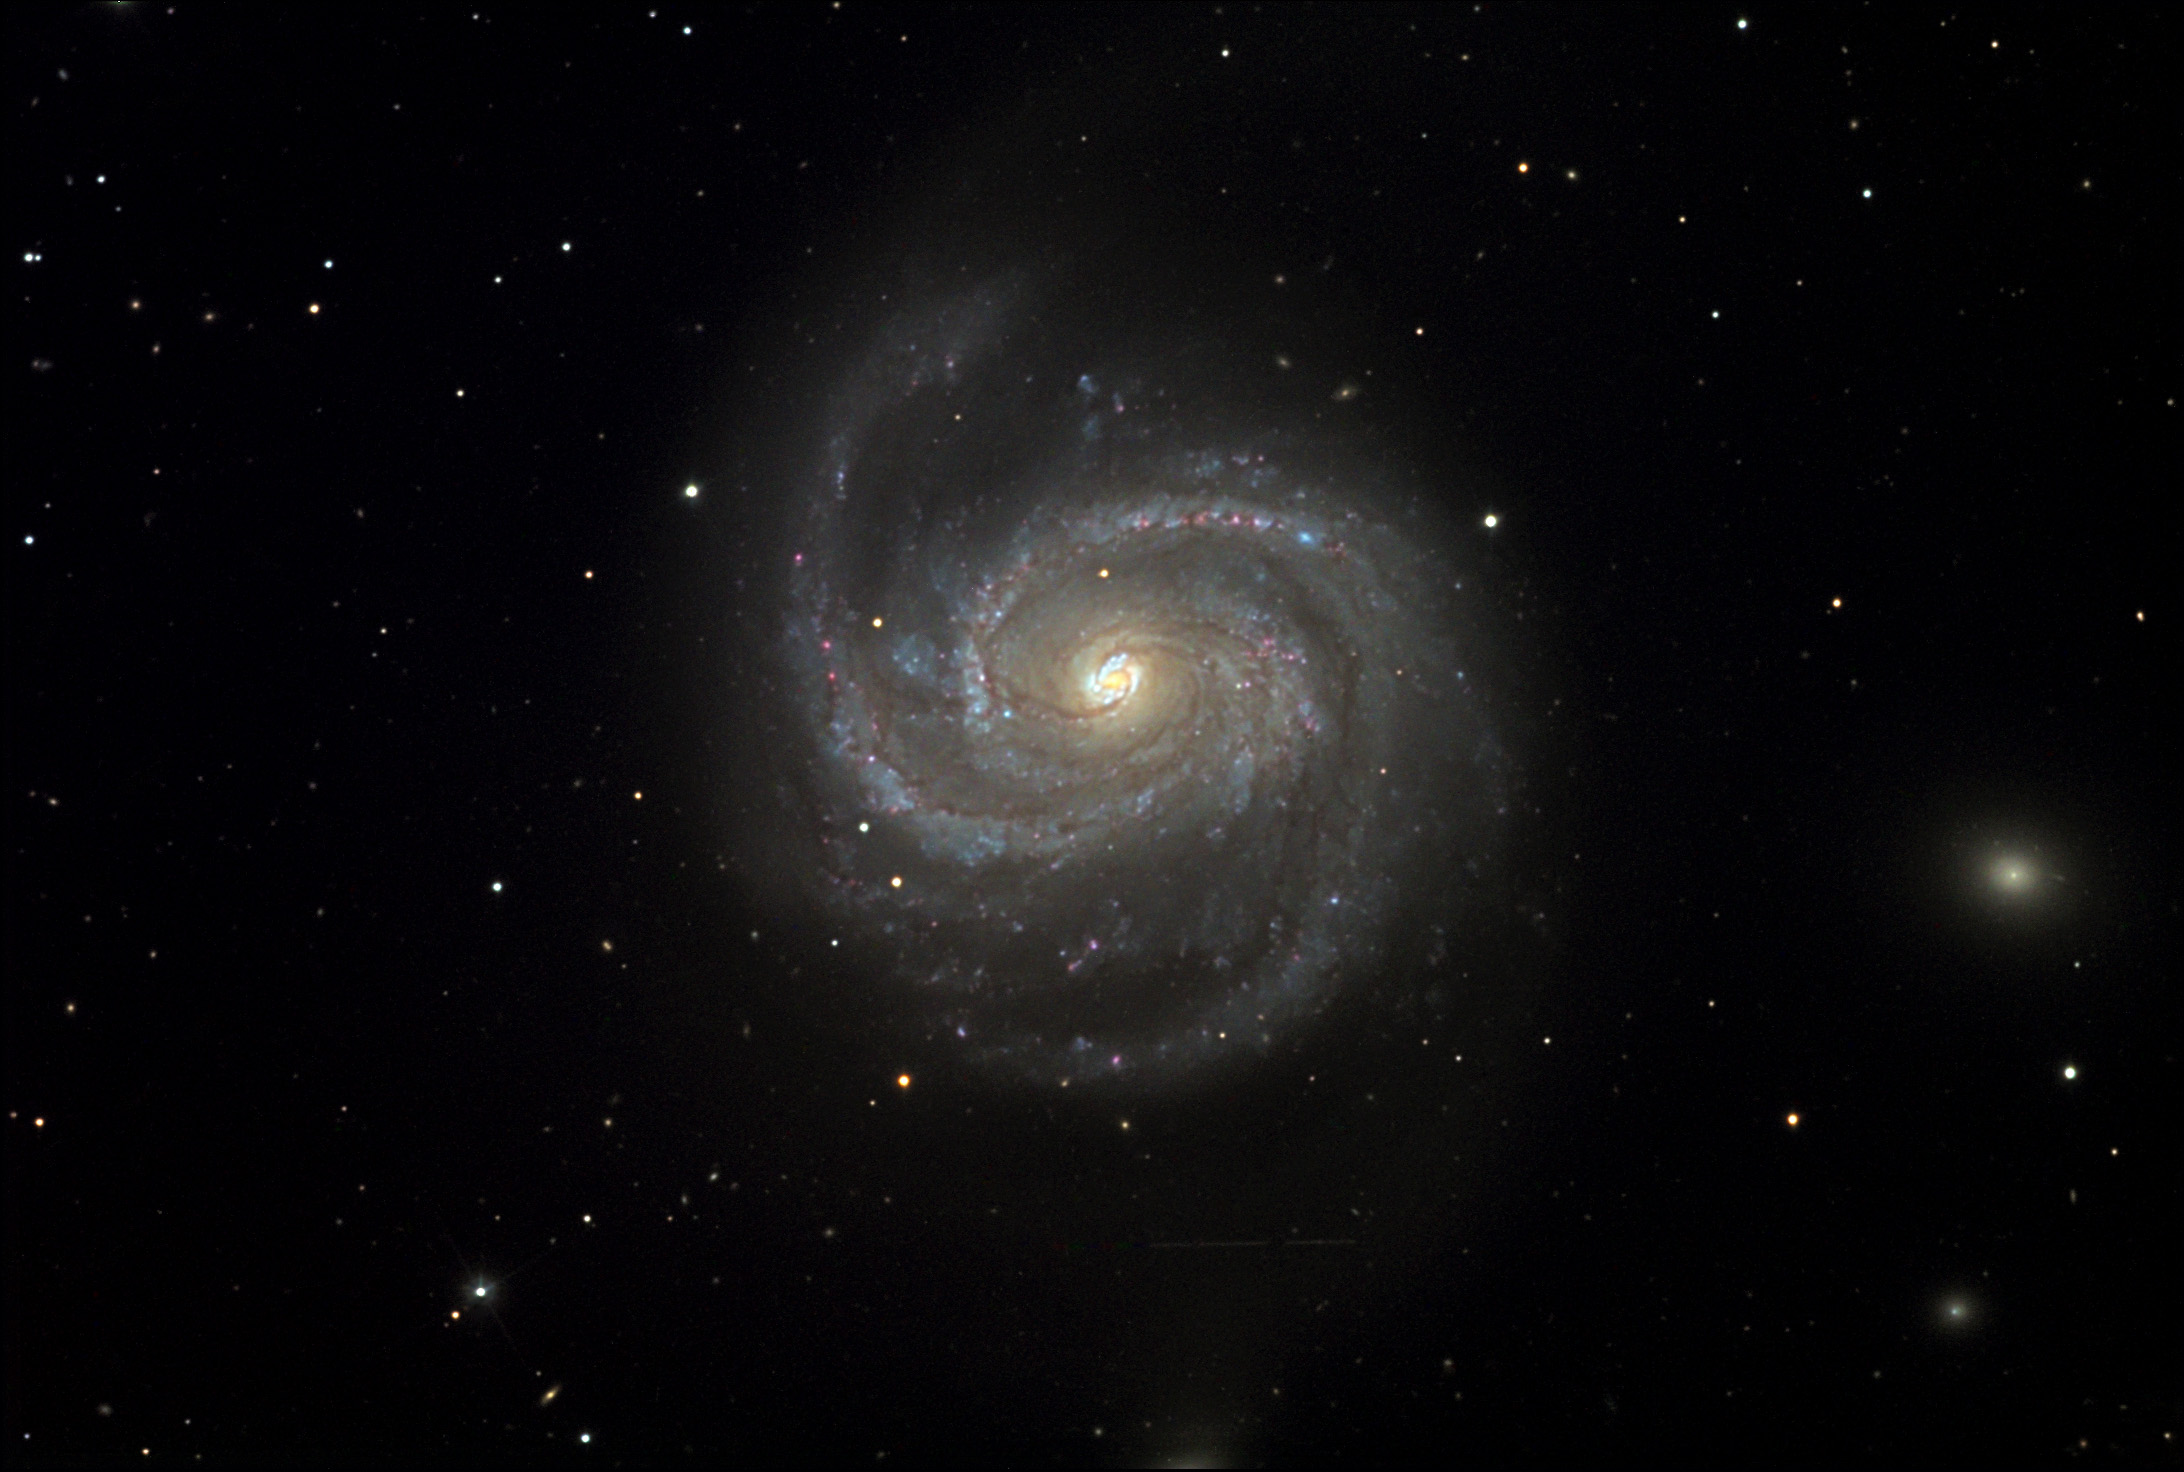

M100

This spiral galaxy currently holds a unique distinction in that it is one of the furthest galaxies in which Cepheid variables have been detected. These special variable stars have a specific relationship between their period of variation and brightness. Astronomers measure the periods of these stars to learn how bright they are. By knowing how bright the star truly is and how bright it appears, astronomers can measure their distance from Earth. In general galaxies are so far away even the best telescopes in the world cannot resolve individual stars. However in some of our nearby galactic neighbors it is possible. From these measurements M100 is estimated to be 56 million light years away.

This image was taken as part of Advanced Observing Program (AOP) program at Kitt Peak Visitor Center during 2014.

Credit: KPNO/NOIRLab/NSF/AURA/Curt and Sally King/Adam Block